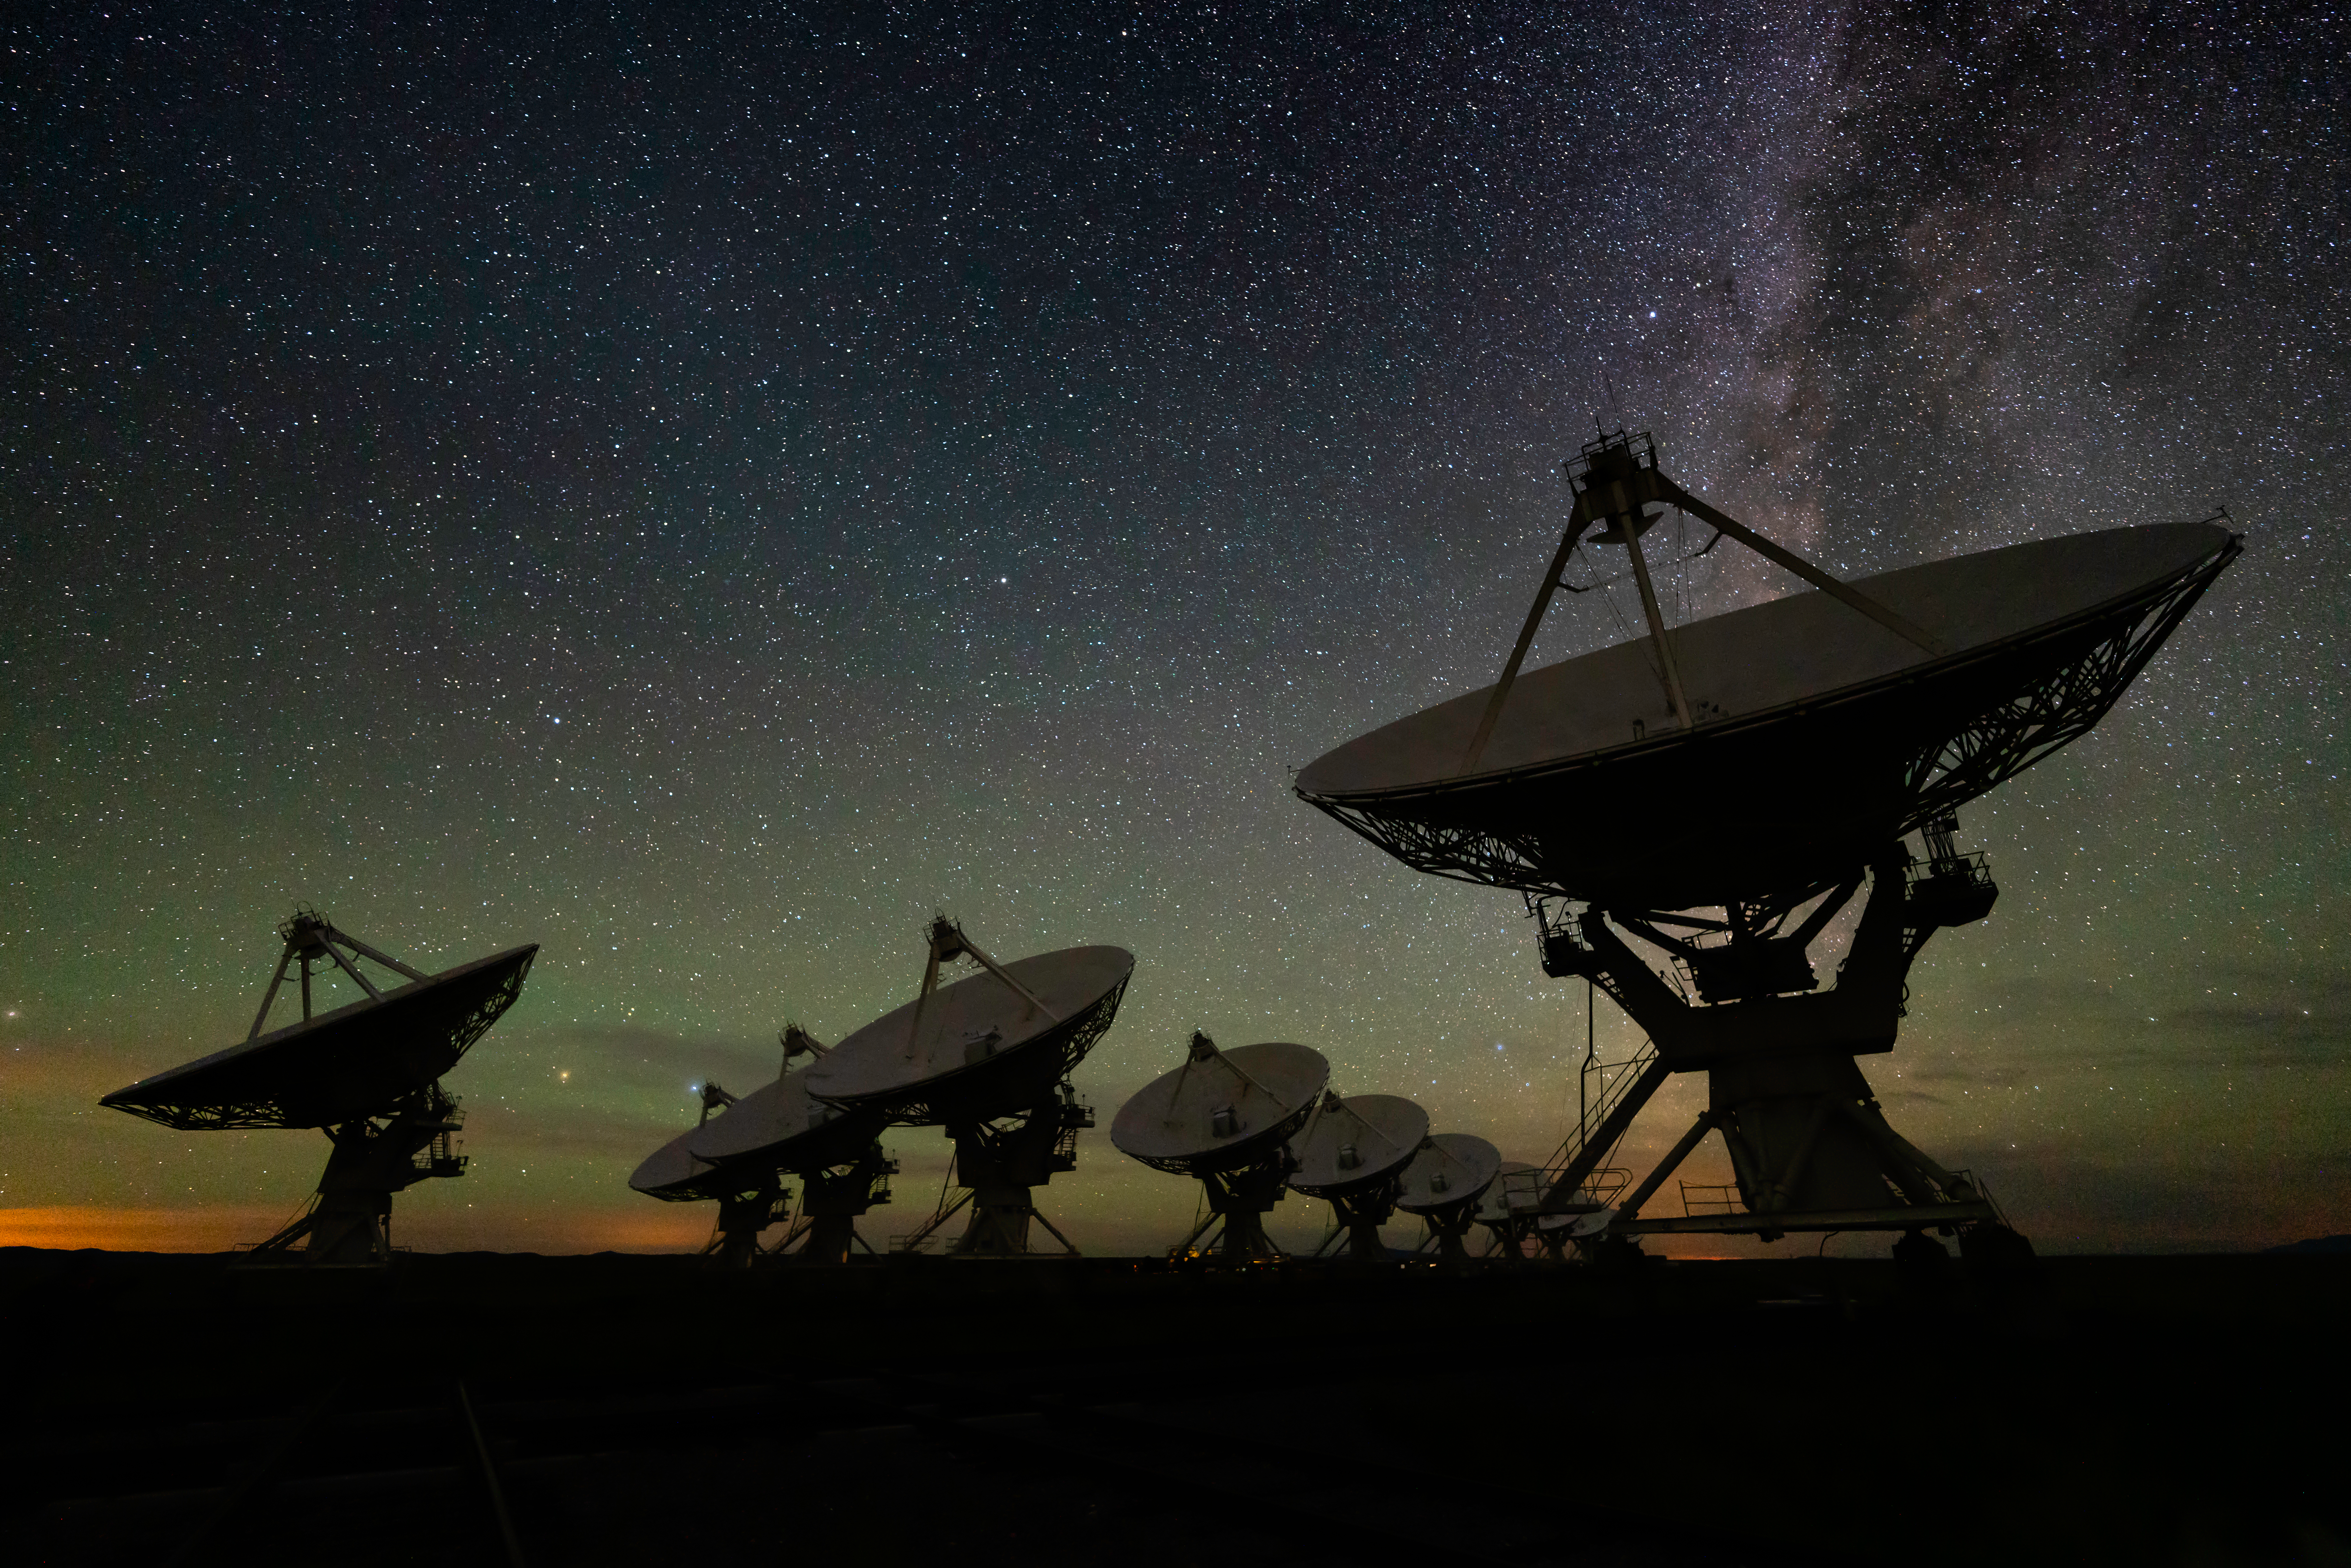

West Arm of the VLA

Photo taken by Jeff Hellerman as part of an astrophotography project with the National Radio Astronomy Observatory and the Very Large Array (VLA).

Credit: Jeff Hellerman, NRAO/AUI/NSF